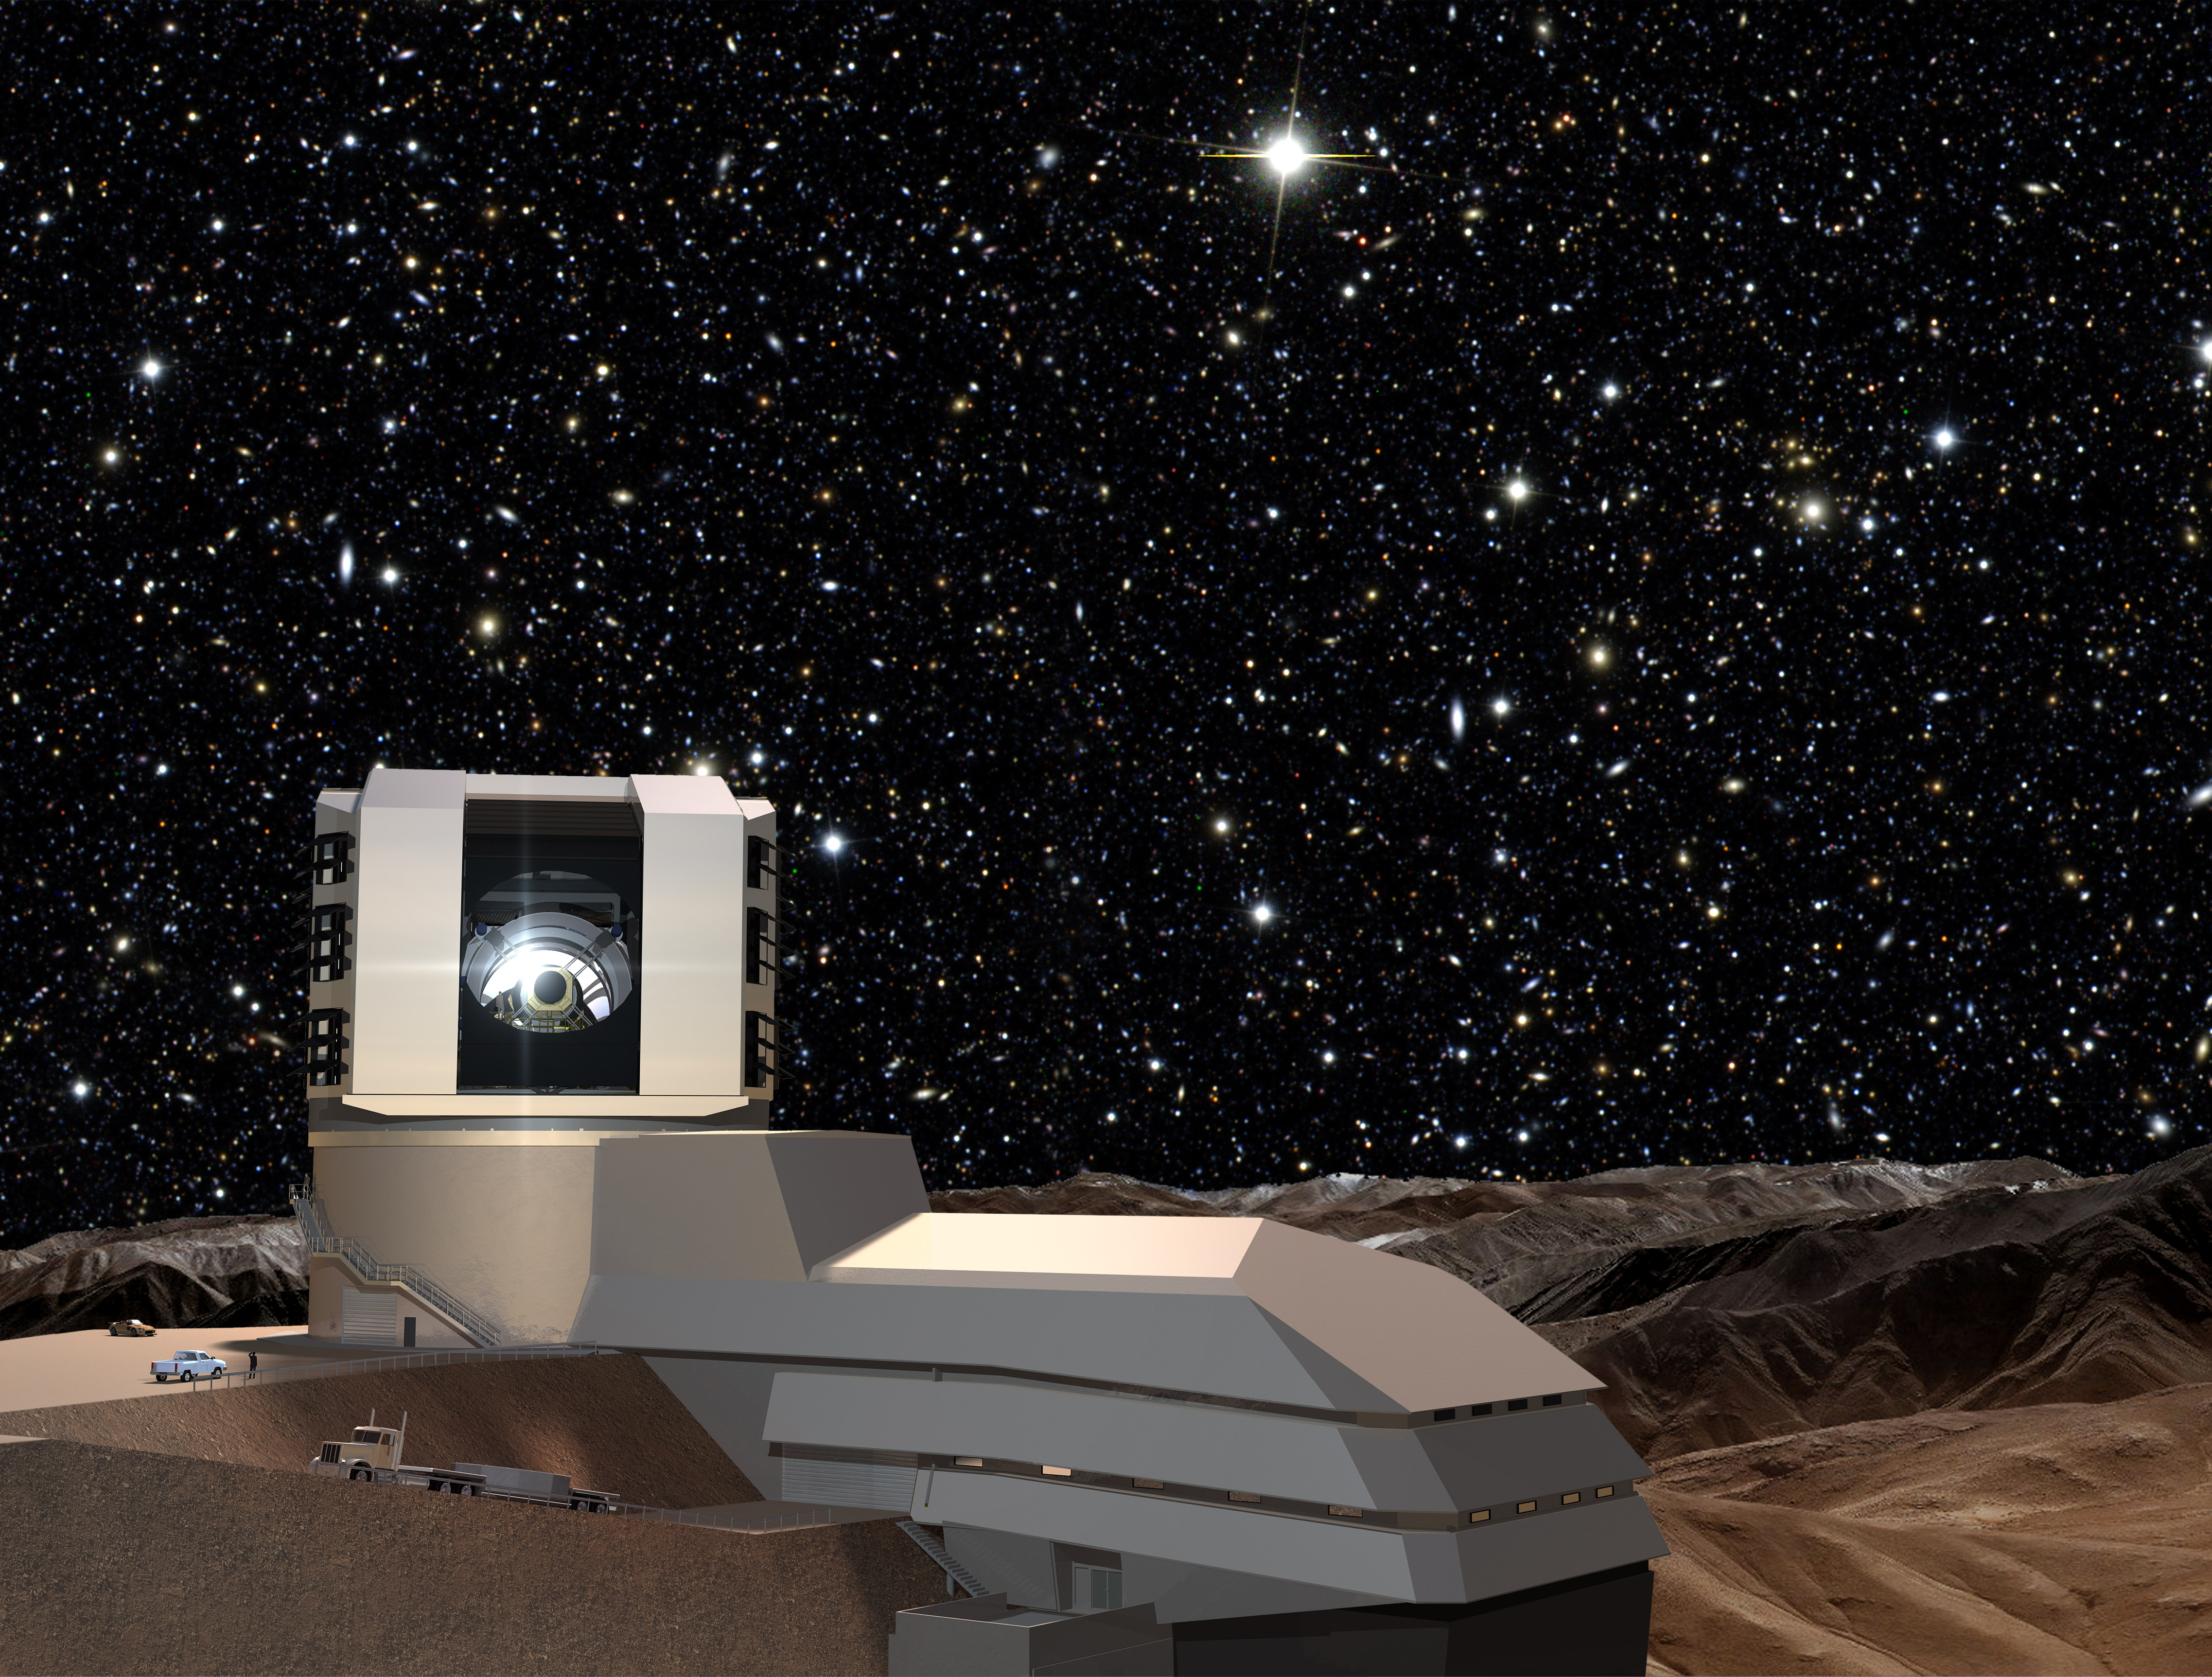

Facility Exterior at Night

A starry night sky provides a background for the LSST facilities building on Cerro Pachón. The LSST will carry out a deep, ten-year imaging survey in six broad optical bands over the main survey area of 18, 000 square degrees.

Credit: Todd Mason, Mason Productions Inc./Rubin Observatory/ NSF/ AURA